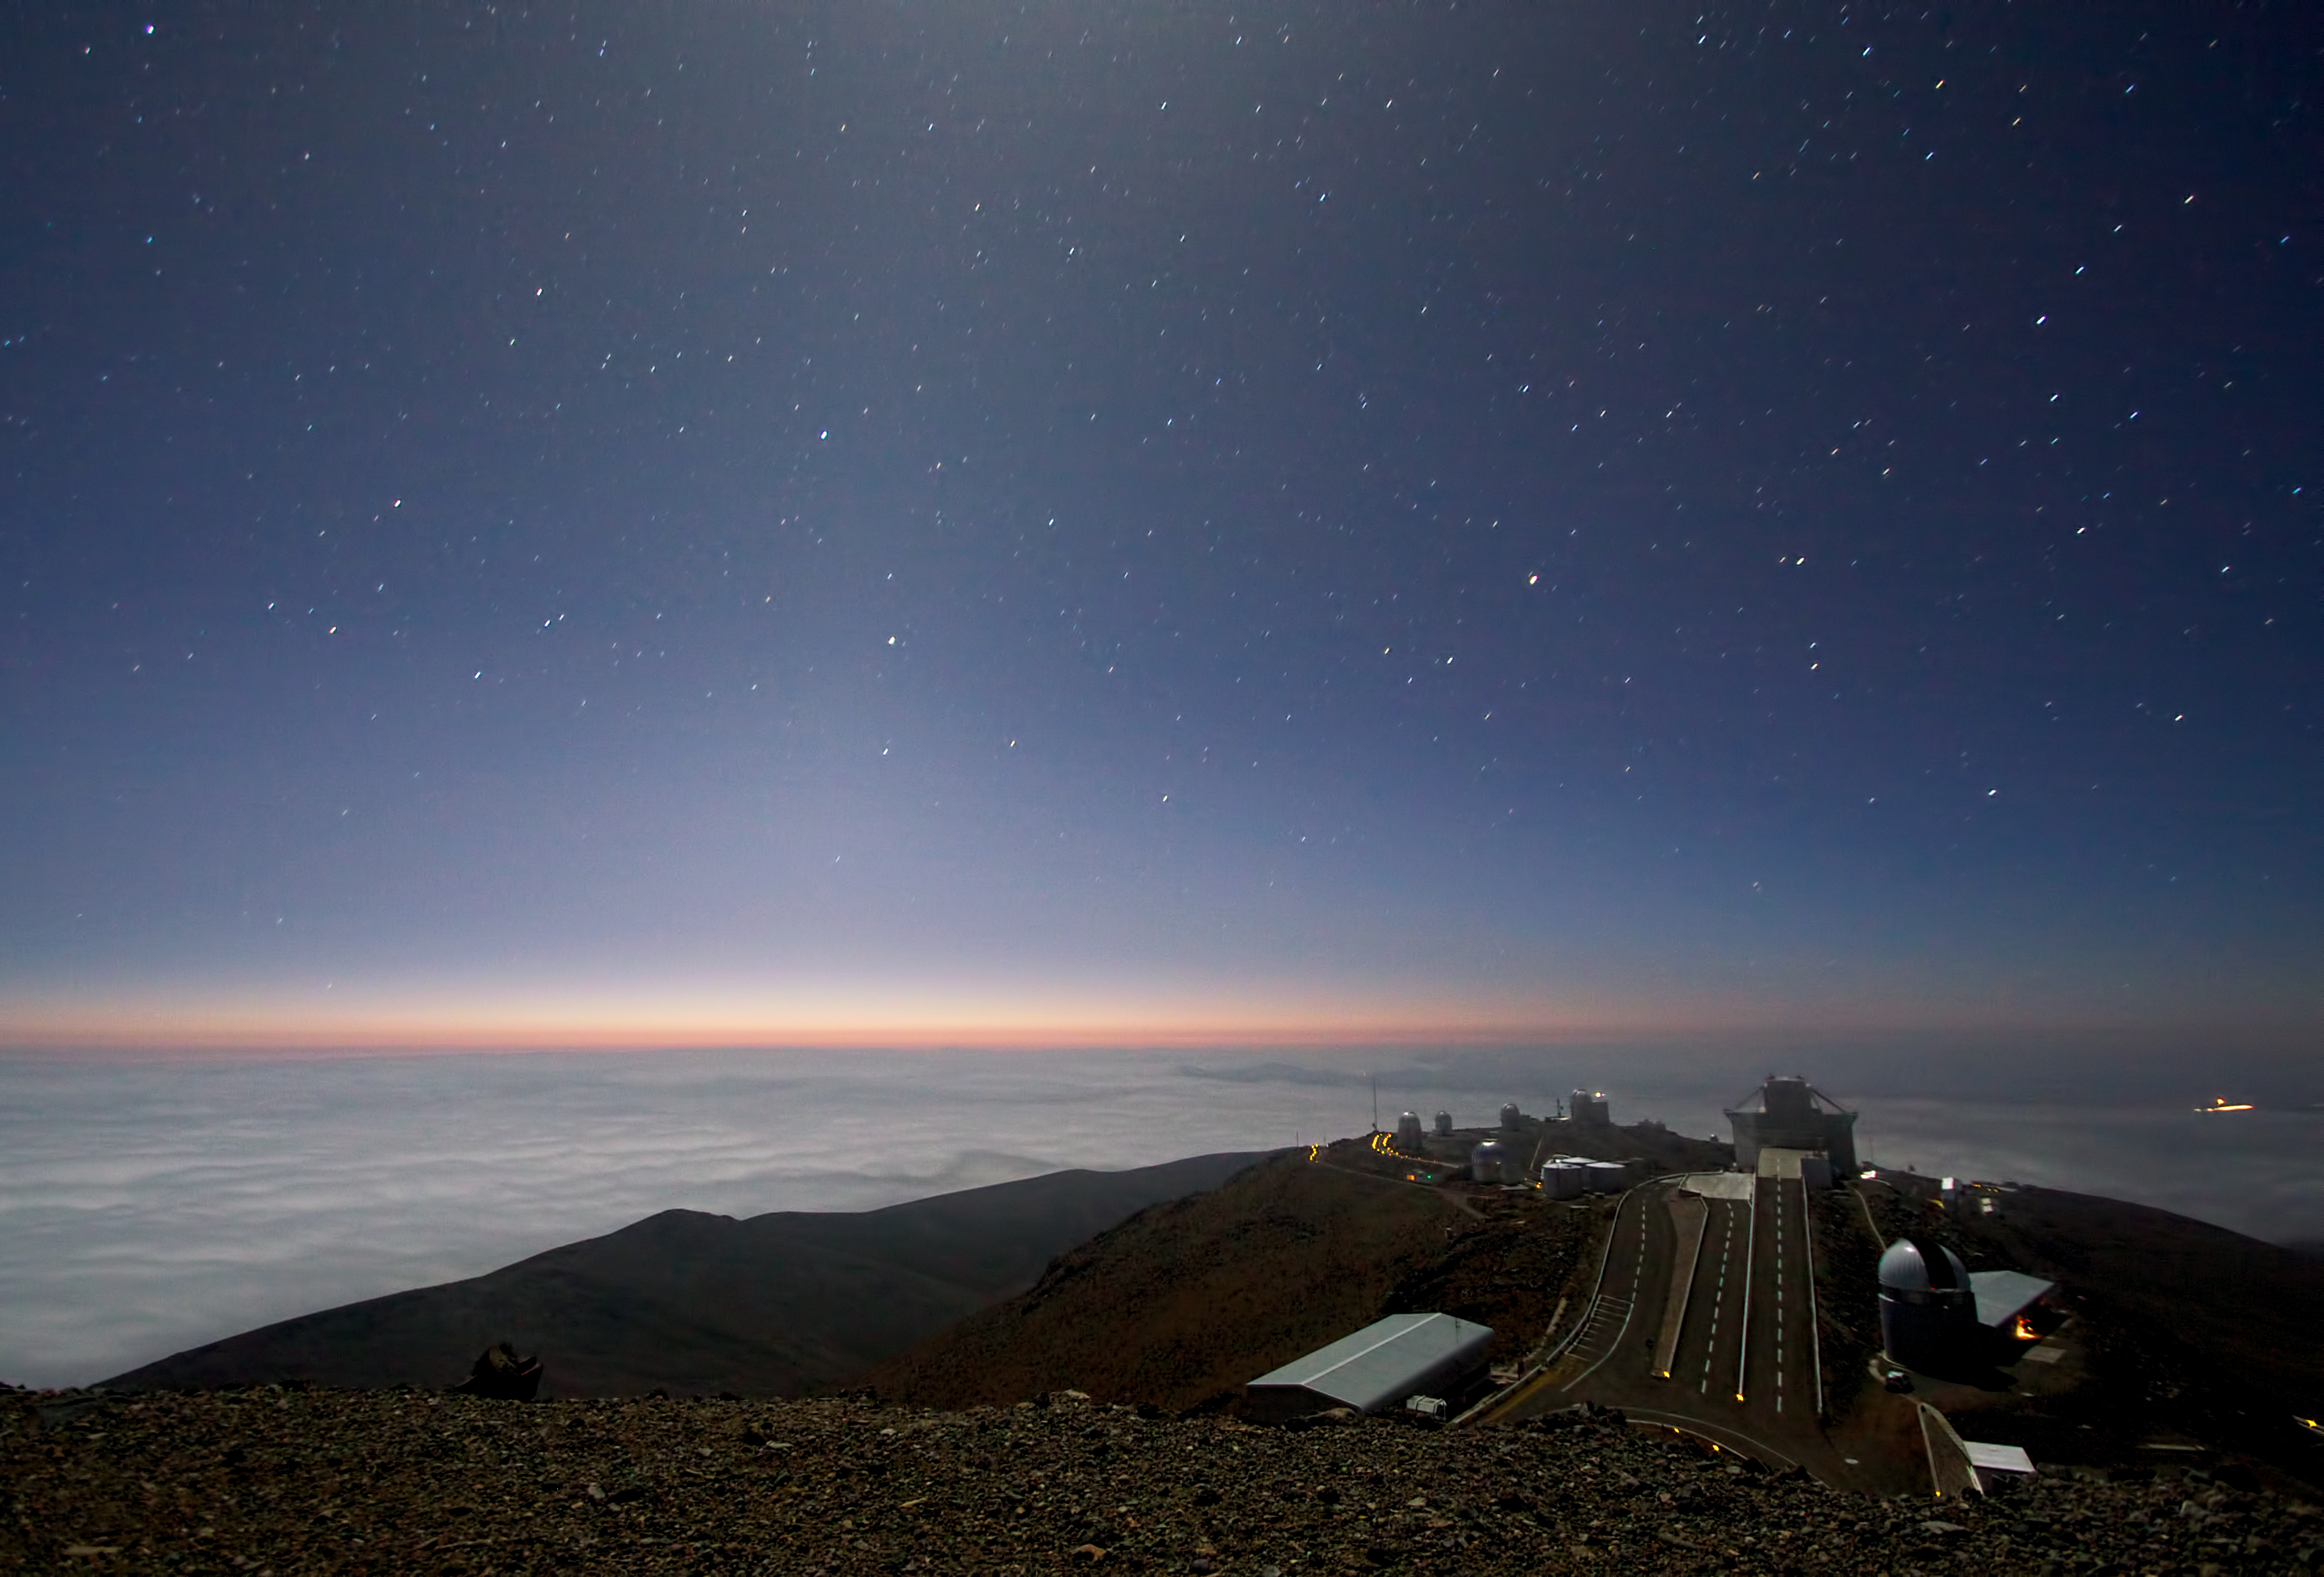

Moonlight and zodiacal light over La Silla

What may look like a futuristic city out of a science fiction story, floating high above the clouds, is ESO’s longest-serving observatory, La Silla. This photograph was taken by astronomer Alan Fitzsimmons while standing near the ESO 3.6-metre telescope just after sunset. The Moon is located just outside the frame of this picture, bathing the observatory in an eerie light that is reflected off the clouds below.

The very faint band of glowing golden light just above the clouds still illuminated by the sunset is the zodiacal light. It is caused by sunlight diffused by dust particles between the Sun and the planets. This can only be seen just after sunset or just before sunrise, at particular times of year, from very good sites.

Several telescopes can be seen in this photograph. For example, the large angular structure at the end of the road is the New Technology Telescope (NTT). True to its name, when completed in 1989 the telescope included a number of revolutionary features including being the first to use full active optics as well as a revolutionary octagonal enclosure. Many of the NTT’s features went on to be incorporated into ESO’s Very Large Telescope.

The dome in the foreground, just to the right is the Swiss 1.2-metre Leonhard Euler Telescope named in honour of the famous Swiss mathematician Leonhard Euler (1707–83).

Alan submitted this photograph to the Your ESO Pictures Flickr group. The Flickr group is regularly reviewed and the best photos are selected to be featured in our popular Picture of the Week series, or in our gallery.

Credit: A. Fitzsimmons/ESO